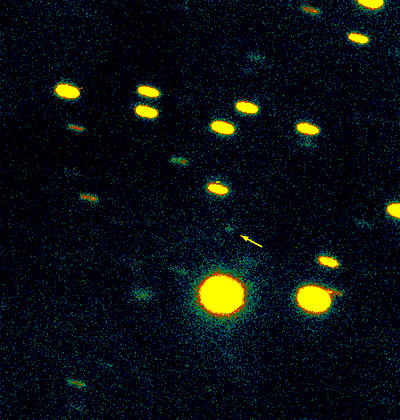

Comet Wirtanen

Four consecutive exposures of Comet Wirtanen recorded on December 9, 2001, with the FORS2 multi-mode instrument at the 8.2-m VLT YEPUN Unit Telescope.

The images have been combined to show the motion of the Comet relative to the background stars.

Comet Wirtanen was located in the southern constellation of Sagittarius, rather low over the western horizon. The first two exposures were made through a standard R-filter and lasted 300 sec each (airmass 2.4 - 2.5); they were followed by two V-exposures of 250 (airmass 2.7) and 200 (2.8) sec, respectively. The seeing at this low altitude was 1.0 - 1.2 arcsec. The measured magnitudes of the nucleus were R = 22.6 and V = 23.4 (both ± 0.1). North is up and east is to the left.

Credit: ESO